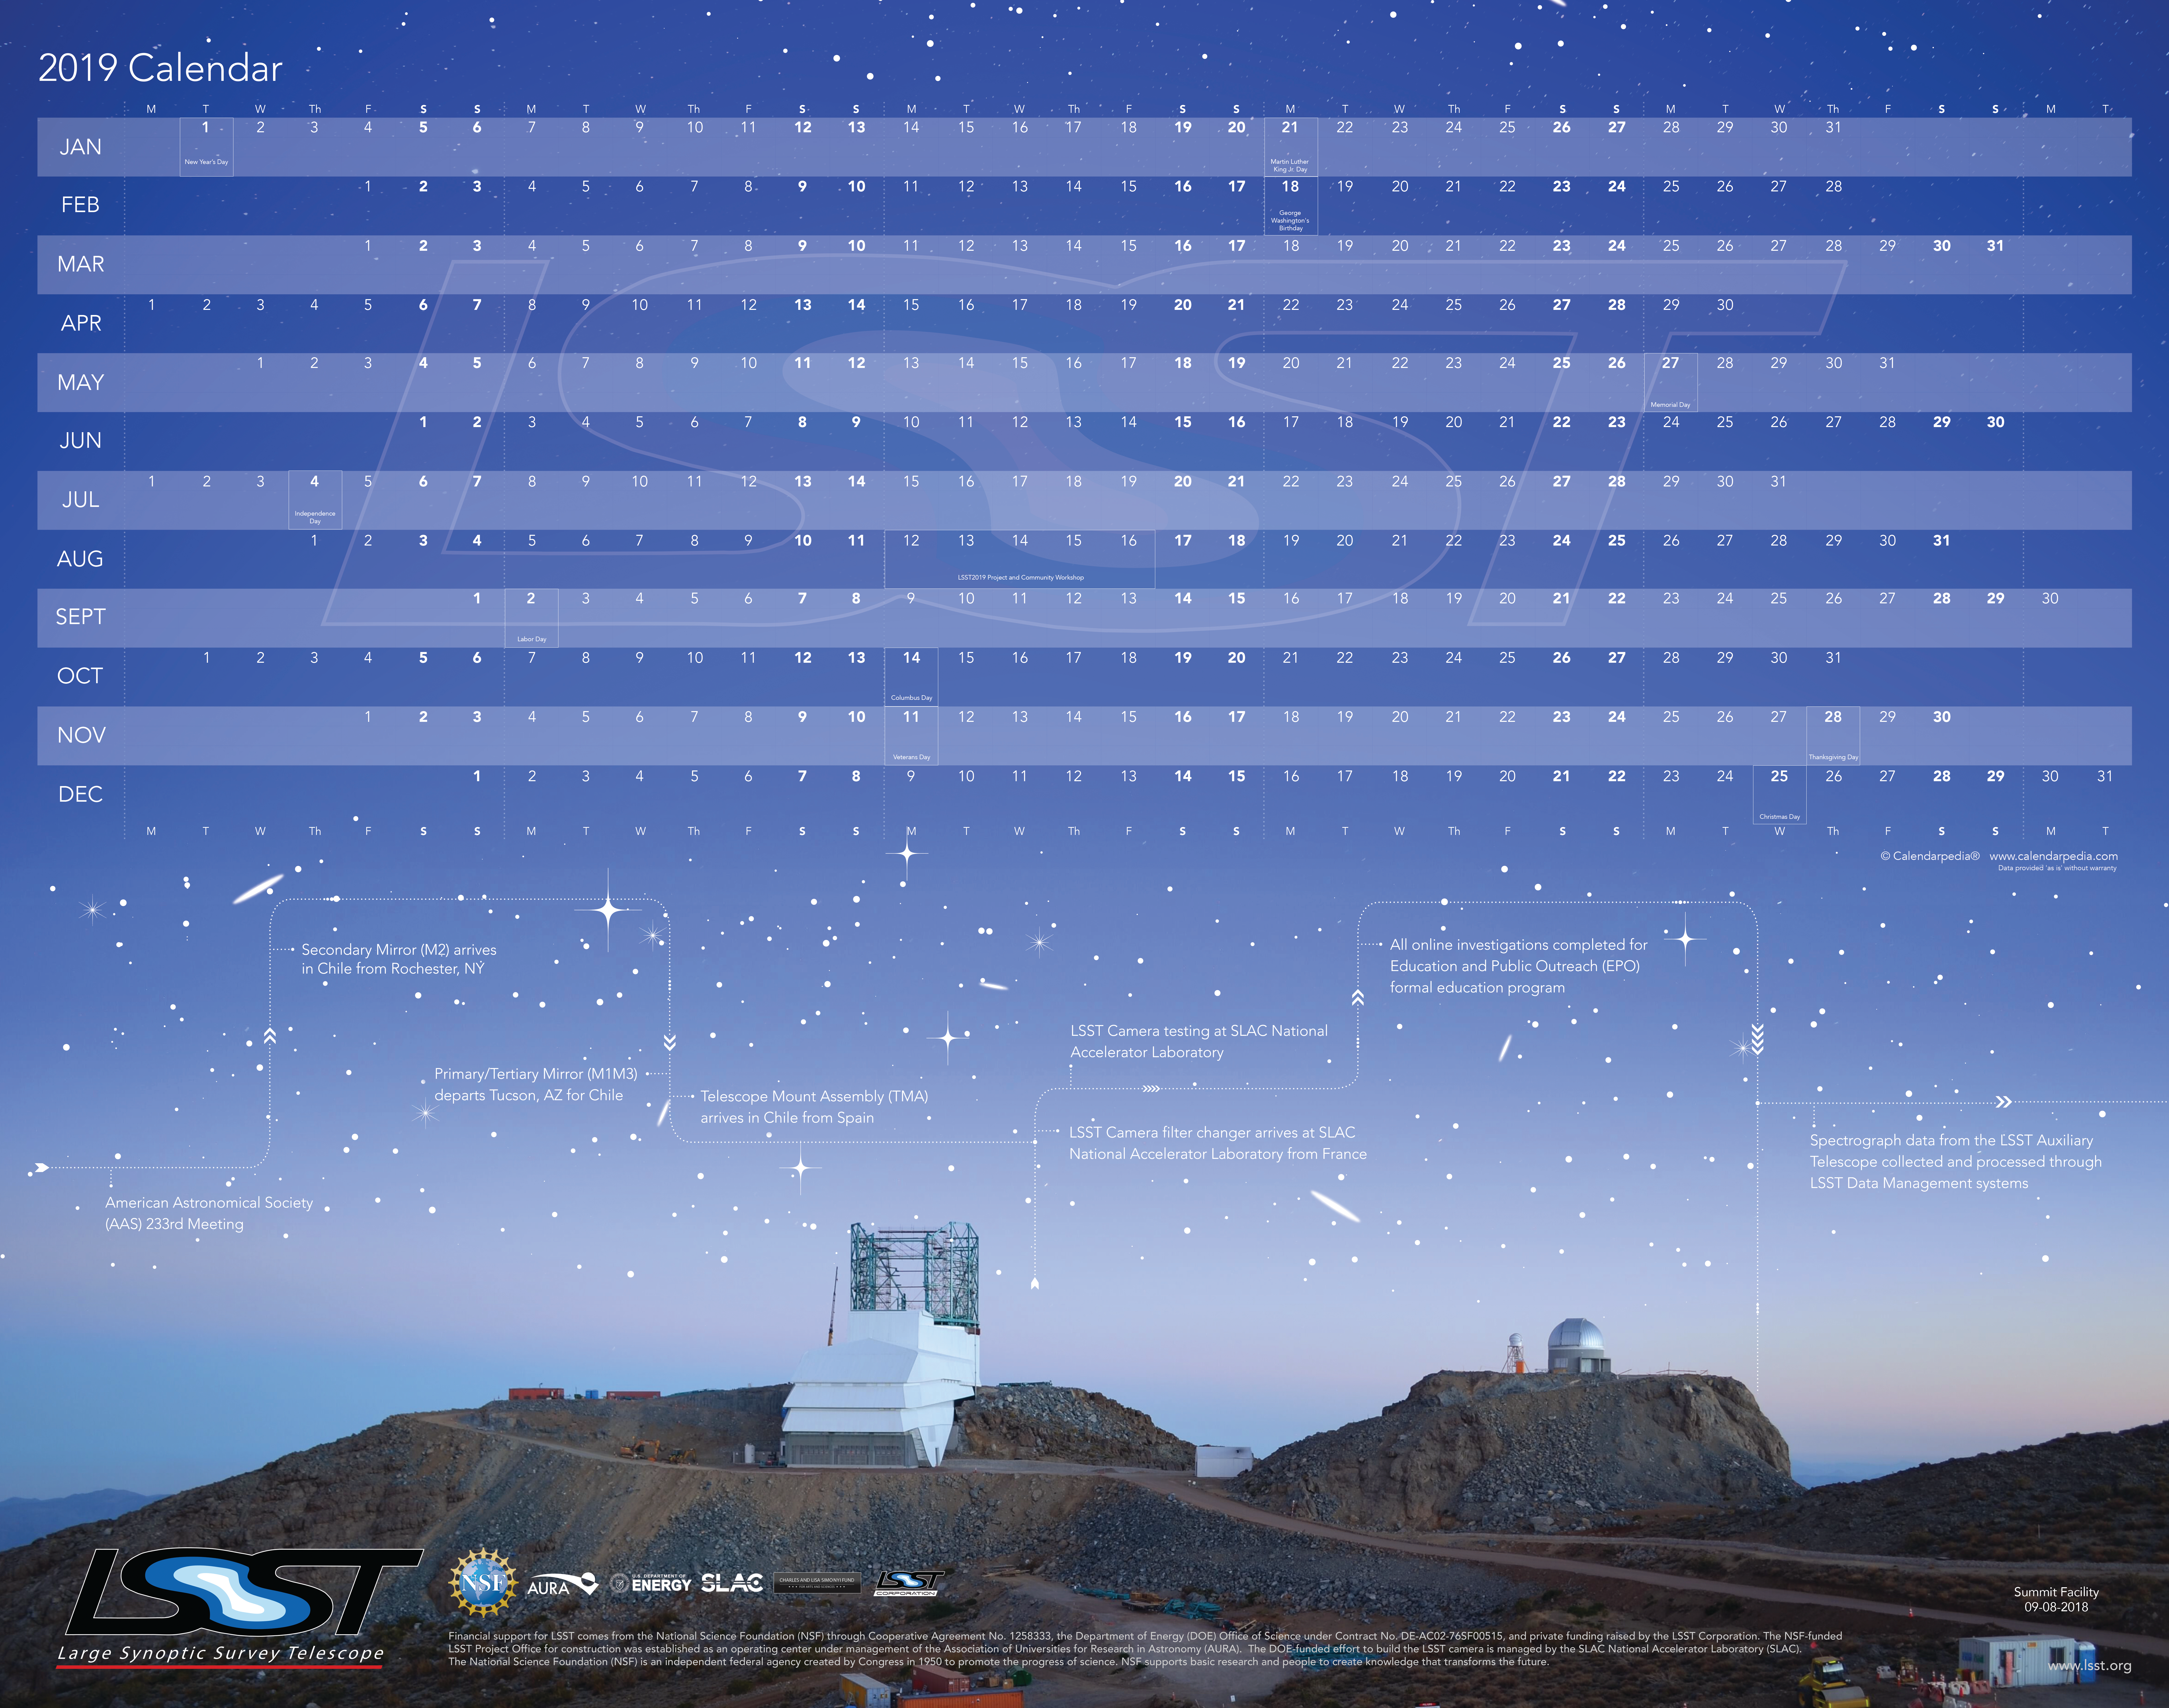

LSST 2018 Calendar

Credit: NOIRLab